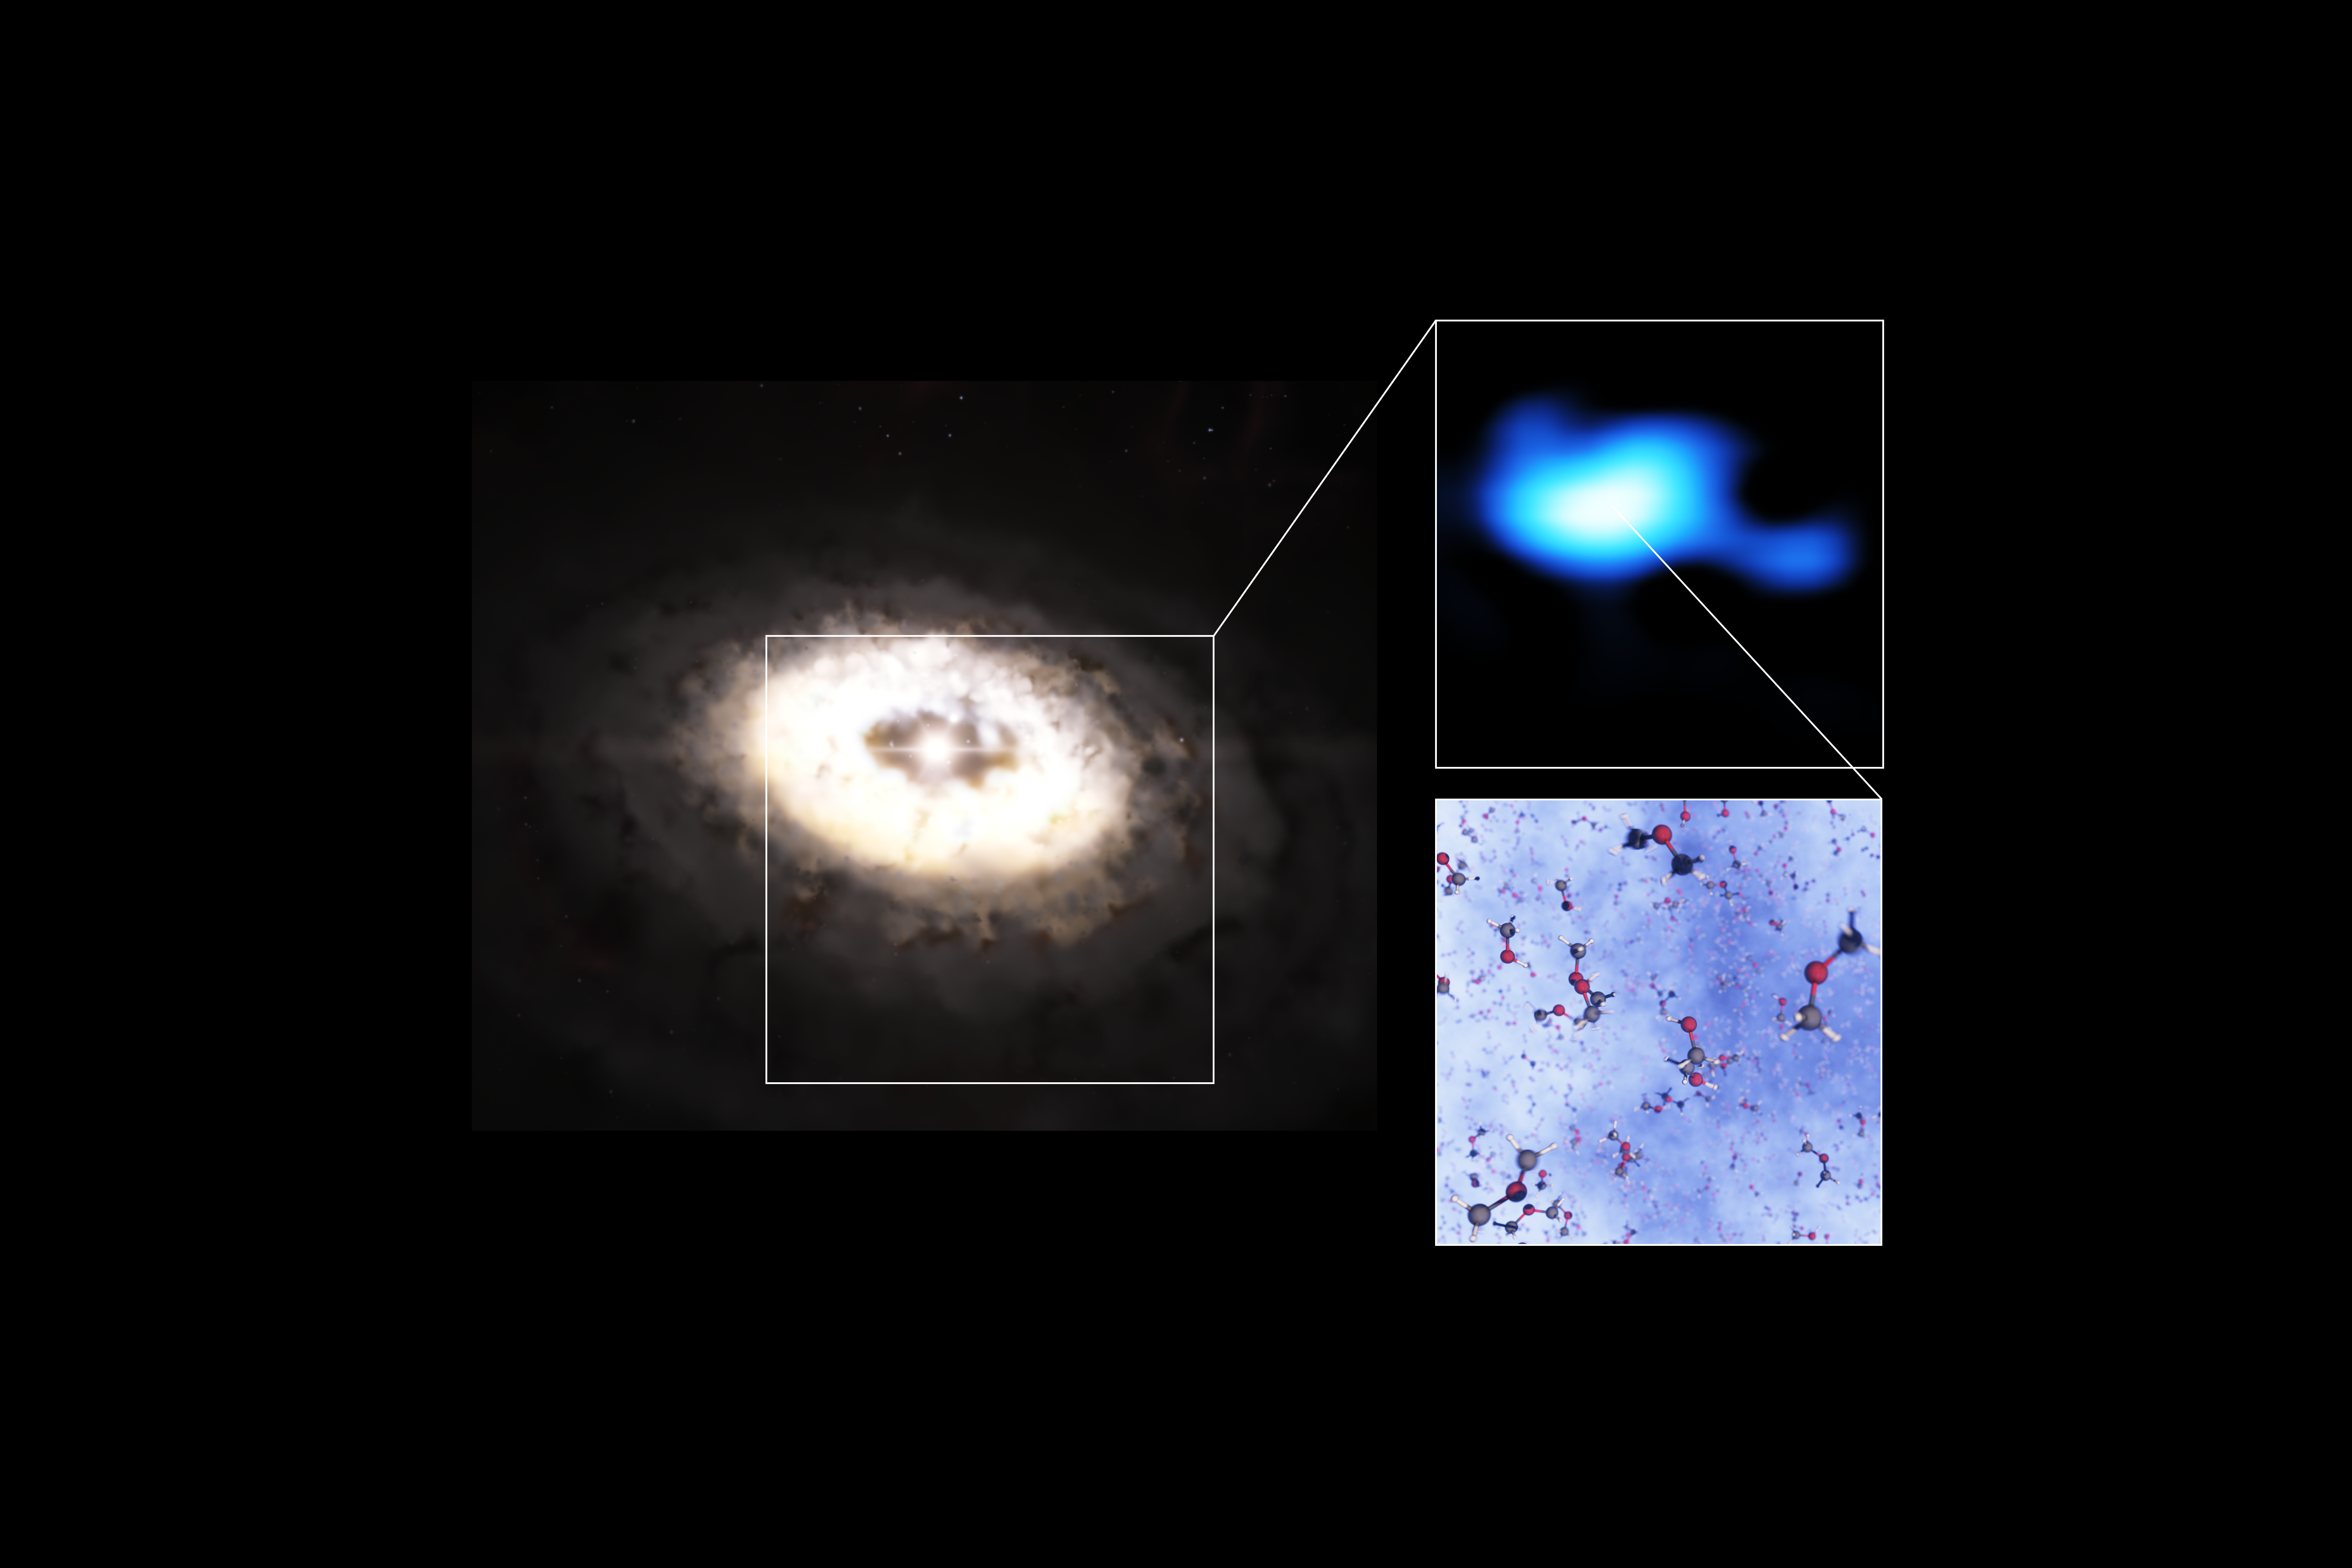

Dimethyl ether spotted in disc around IRS 48 star

This composite image features an artistic impression of the planet-forming disc around the IRS 48 star, also known as Oph-IRS 48. The disc contains a cashew-nut-shaped region in its southern part, which traps millimetre-sized dust grains that can come together and grow into kilometre-sized objects like comets, asteroids and potentially even planets. Recent observations with the Atacama Large Millimeter/submillimeter Array (ALMA) spotted several complex organic molecules in this region, including dimethyl ether, the largest molecule found in a planet-forming disc to date. The emission signaling the presence of this molecule (real observations shown in blue) is clearly stronger in the disc’s dust trap. A model of the molecule is also shown in this composite.

Credit: ESO/L. Calçada, ALMA (ESO/NAOJ/NRAO)/A. Pohl, van der Marel et al., Brunken et al.